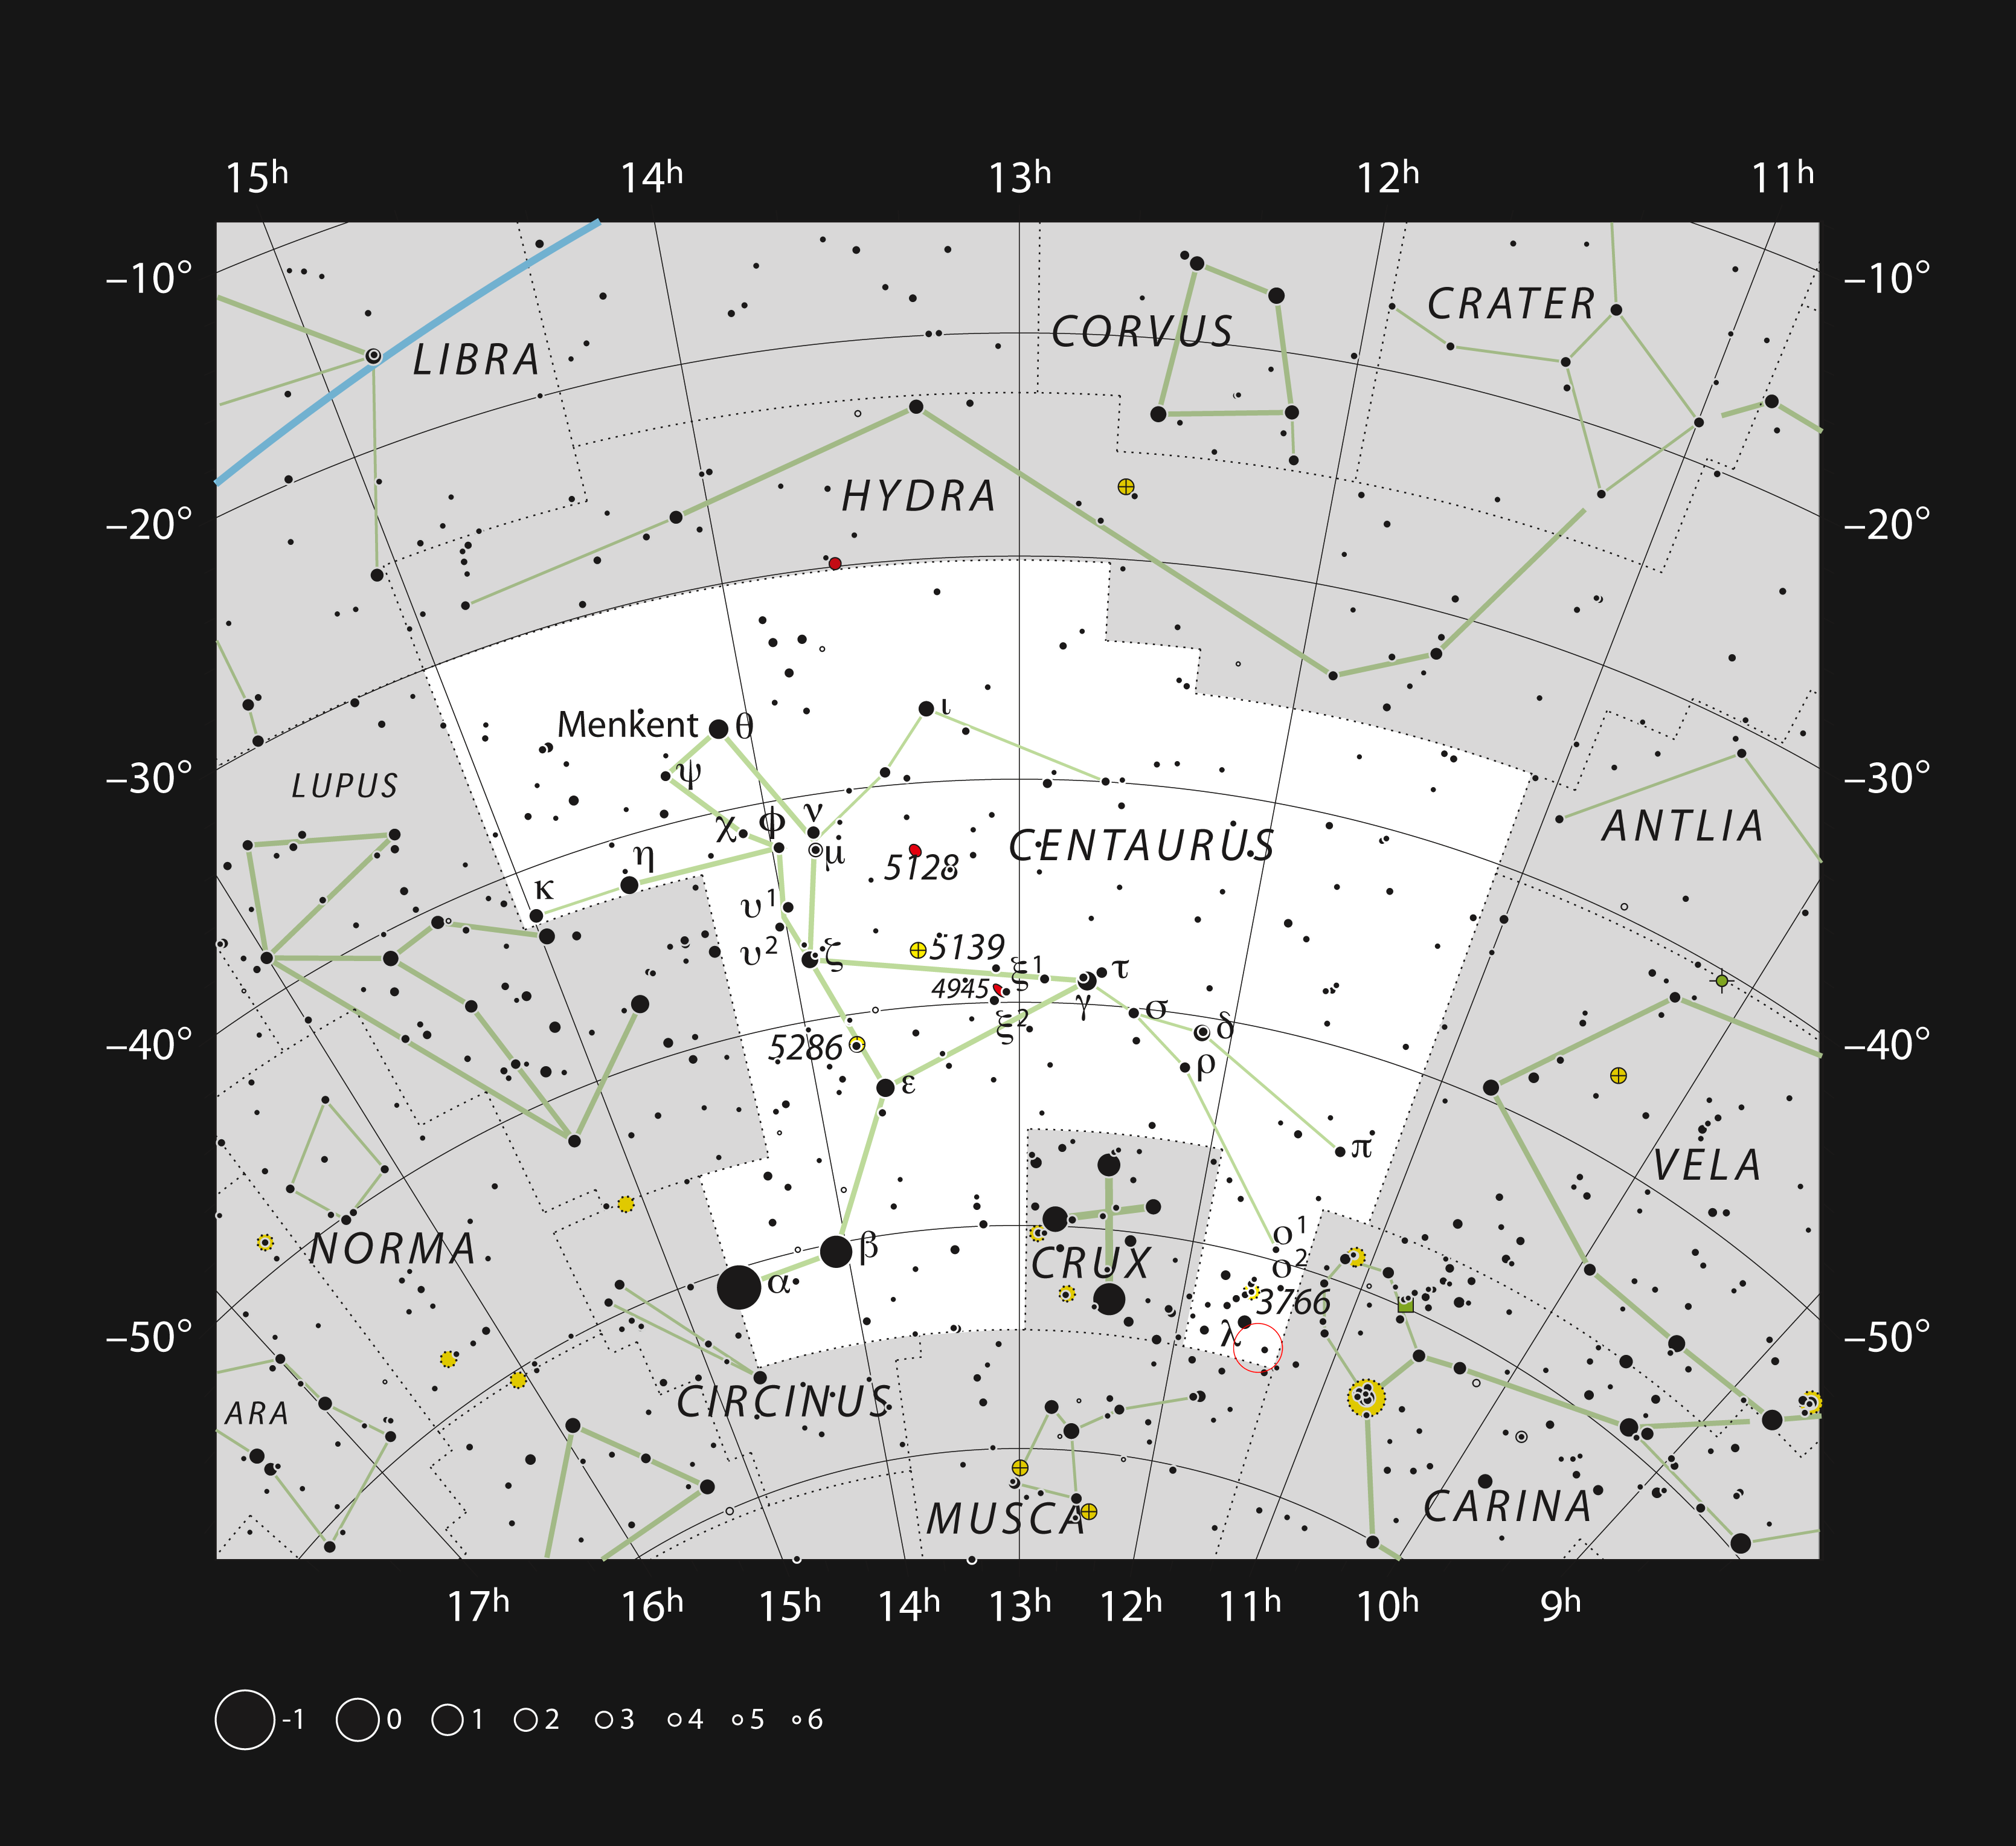

The star formation region Gum 41 in the constellation of Centaurus

This chart shows the location of a cloud of hydrogen and newborn stars called Gum 41 in the large southern constellation of Centaurus (The Centaur). This map shows most of the stars visible to the unaided eye under good conditions and the location of the nebula itself is marked with a red circle. This object is part of the larger Lambda Centauri Nebula. Gum 41 is very faint and was only discovered photographically in the mid-20th century.

Credit: ESO, IAU and Sky & Telescope